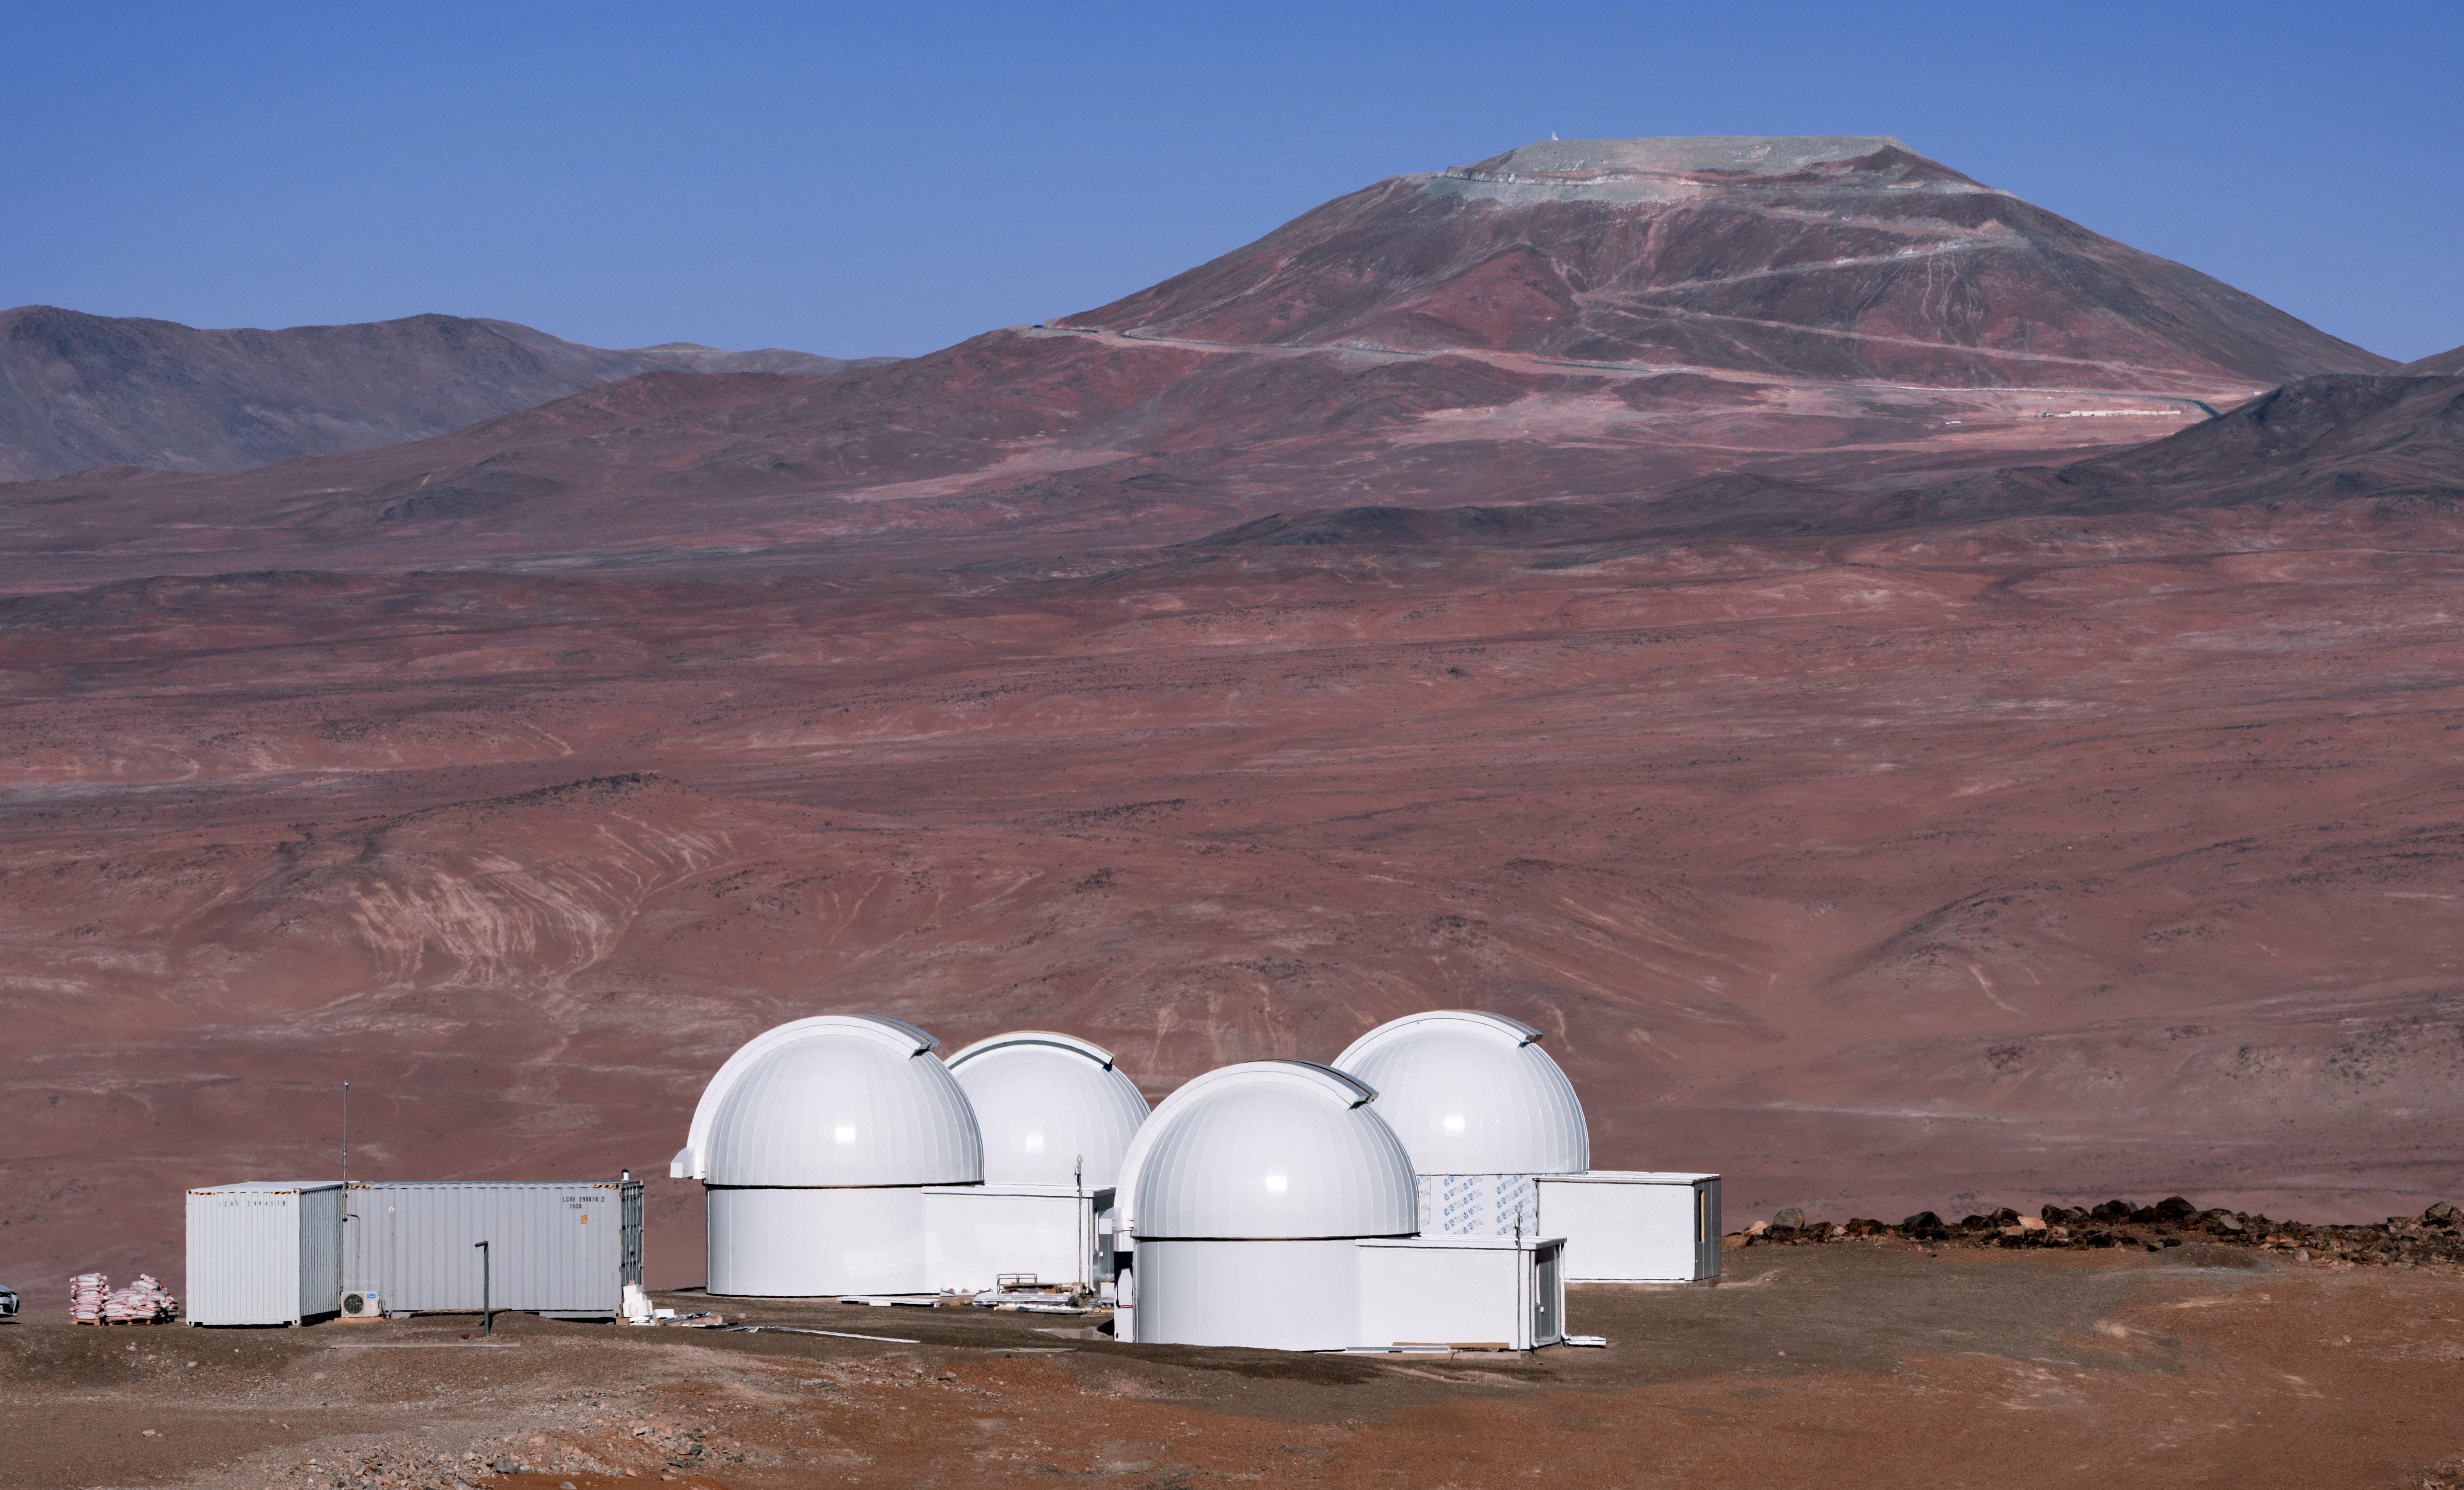

First Light for SPECULOOS

The SPECULOOS Southern Observatory has made its first observations on site at the European Southern Observatory’s Paranal Observatory in northern Chile. SPECULOOS will focus on detecting Earth-sized planets orbiting nearby ultra-cool stars and brown dwarfs.

Credit: Peter Aniol/ESO